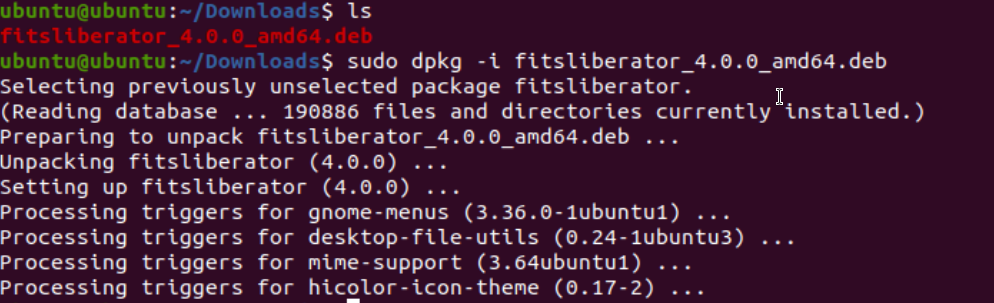

FITS Liberator installation on Linux

FITS Liberator installation on Linux screenshot.

Credit: NOIRLab